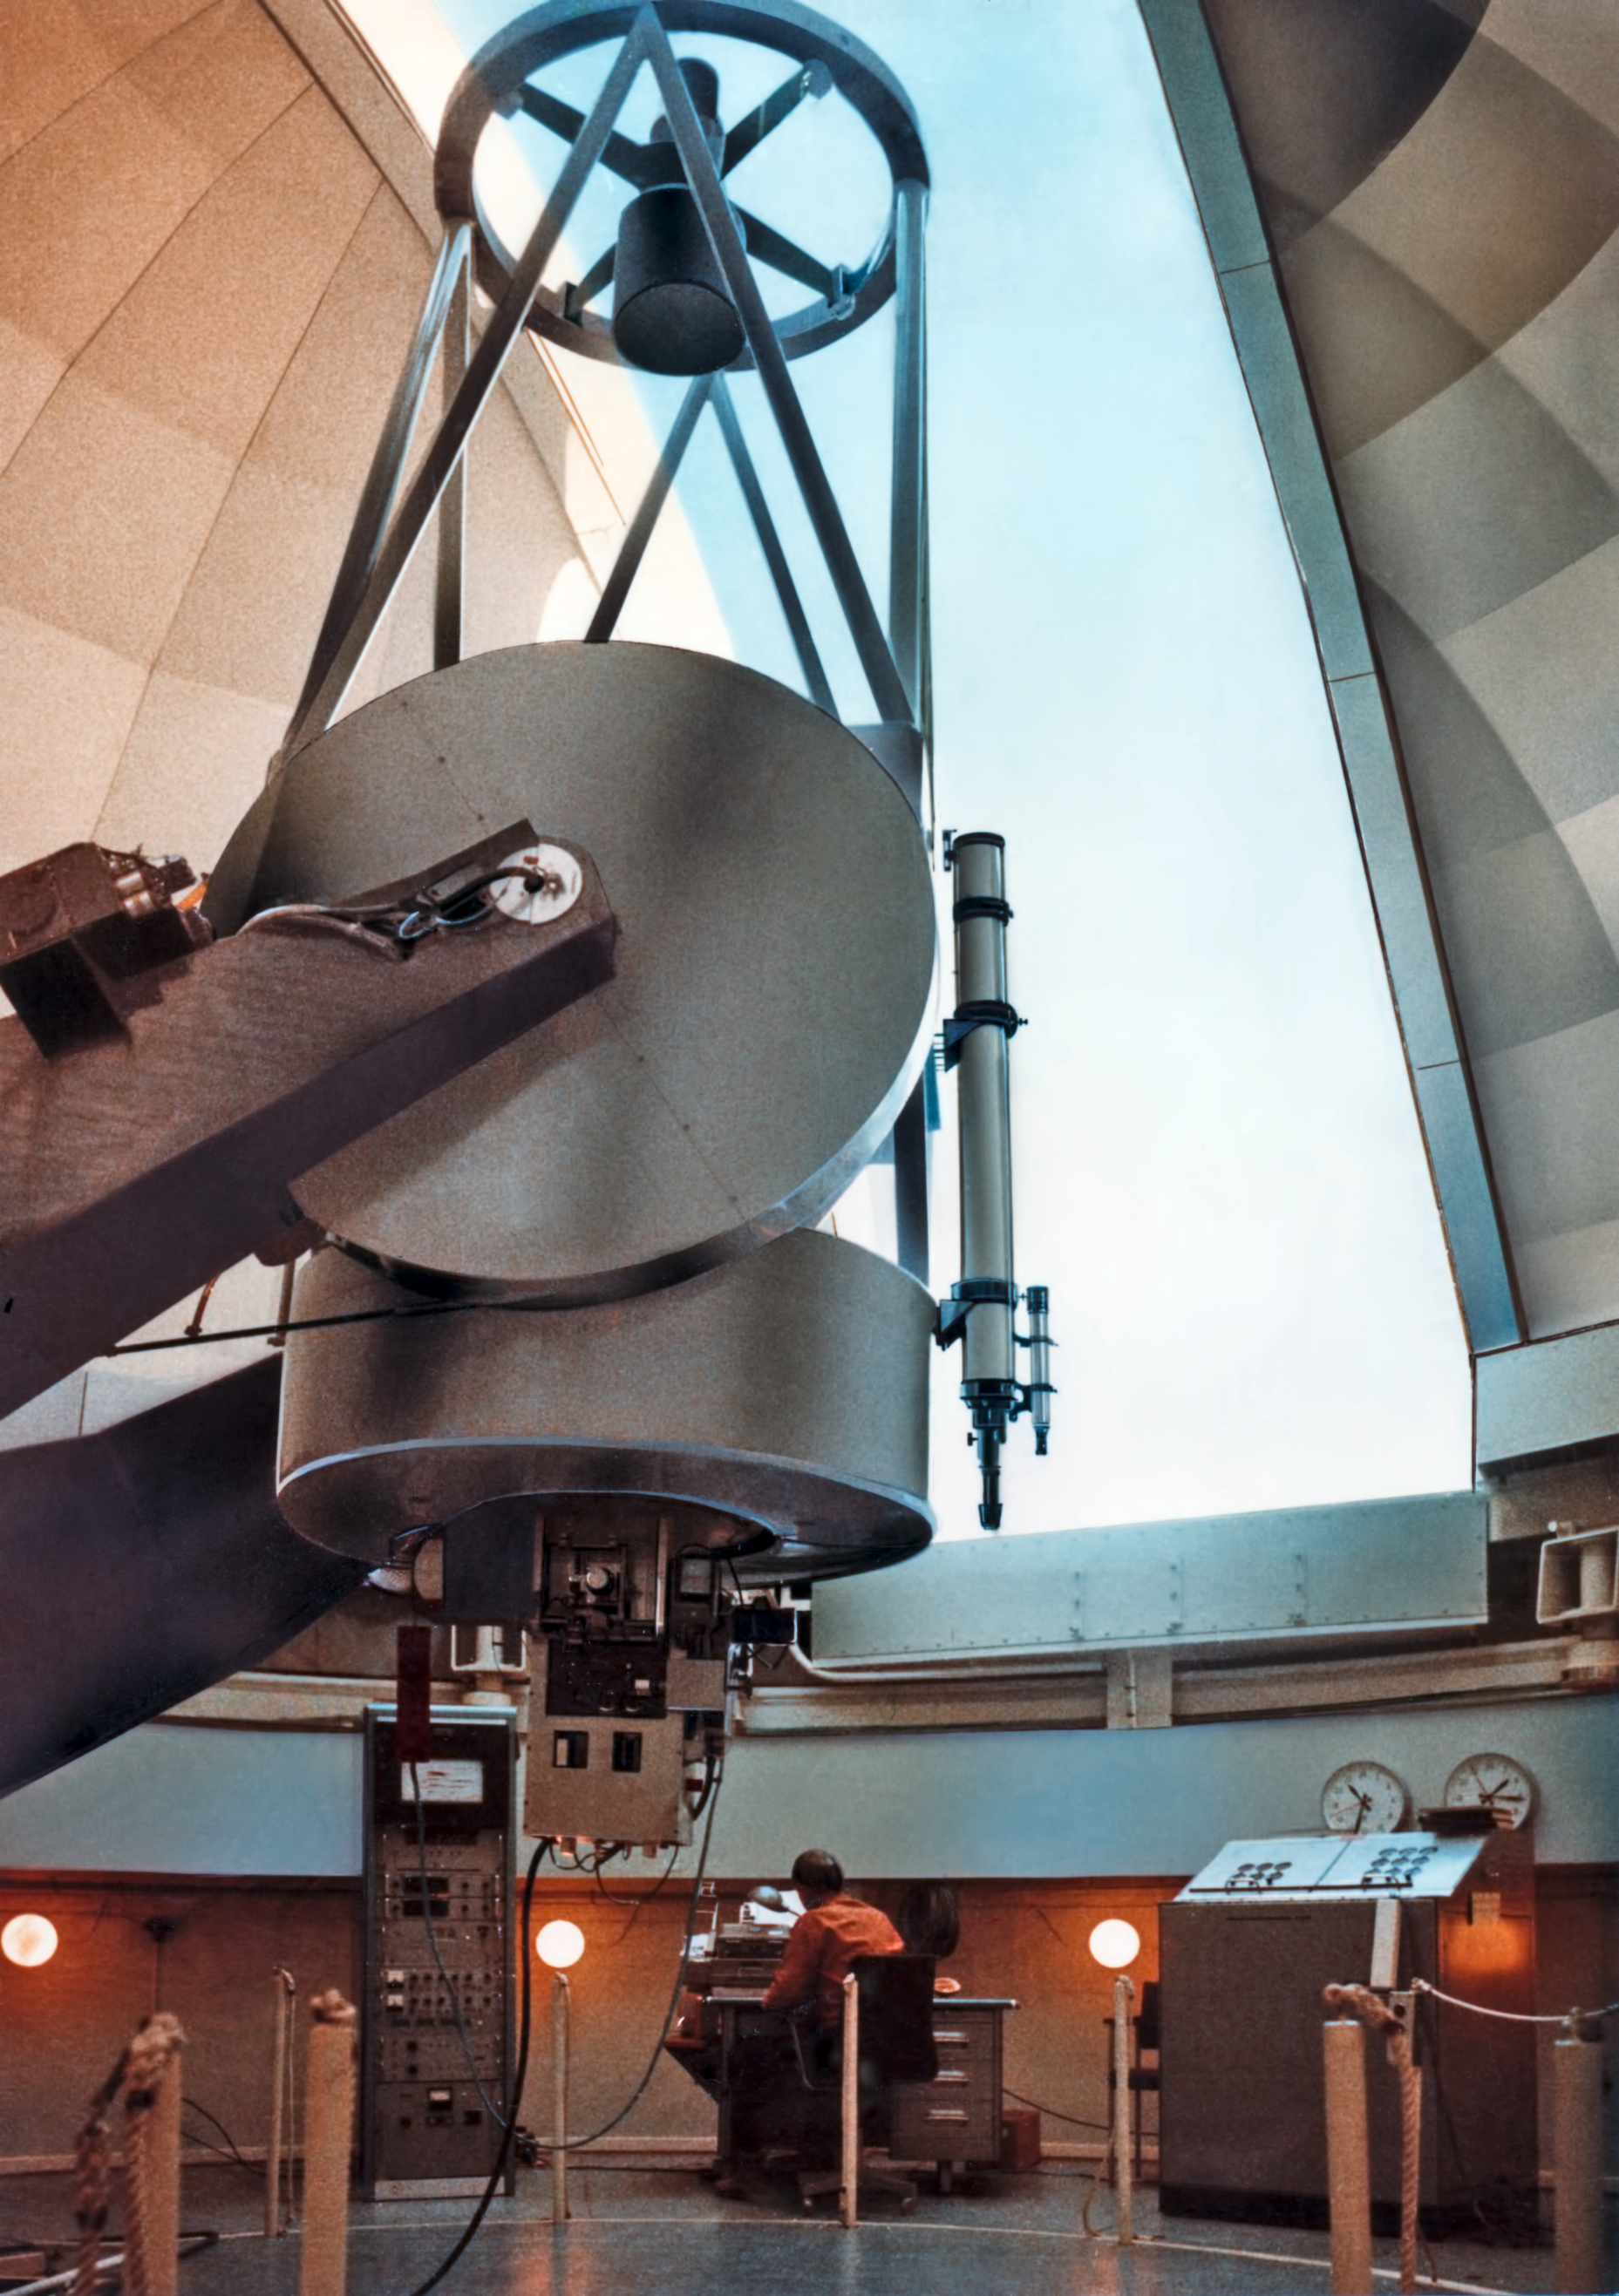

The ESO 1-metre telescope around 1969

The ESO 1-metre telescope at La Silla Observatory, circa 1969.

Credit: ESO